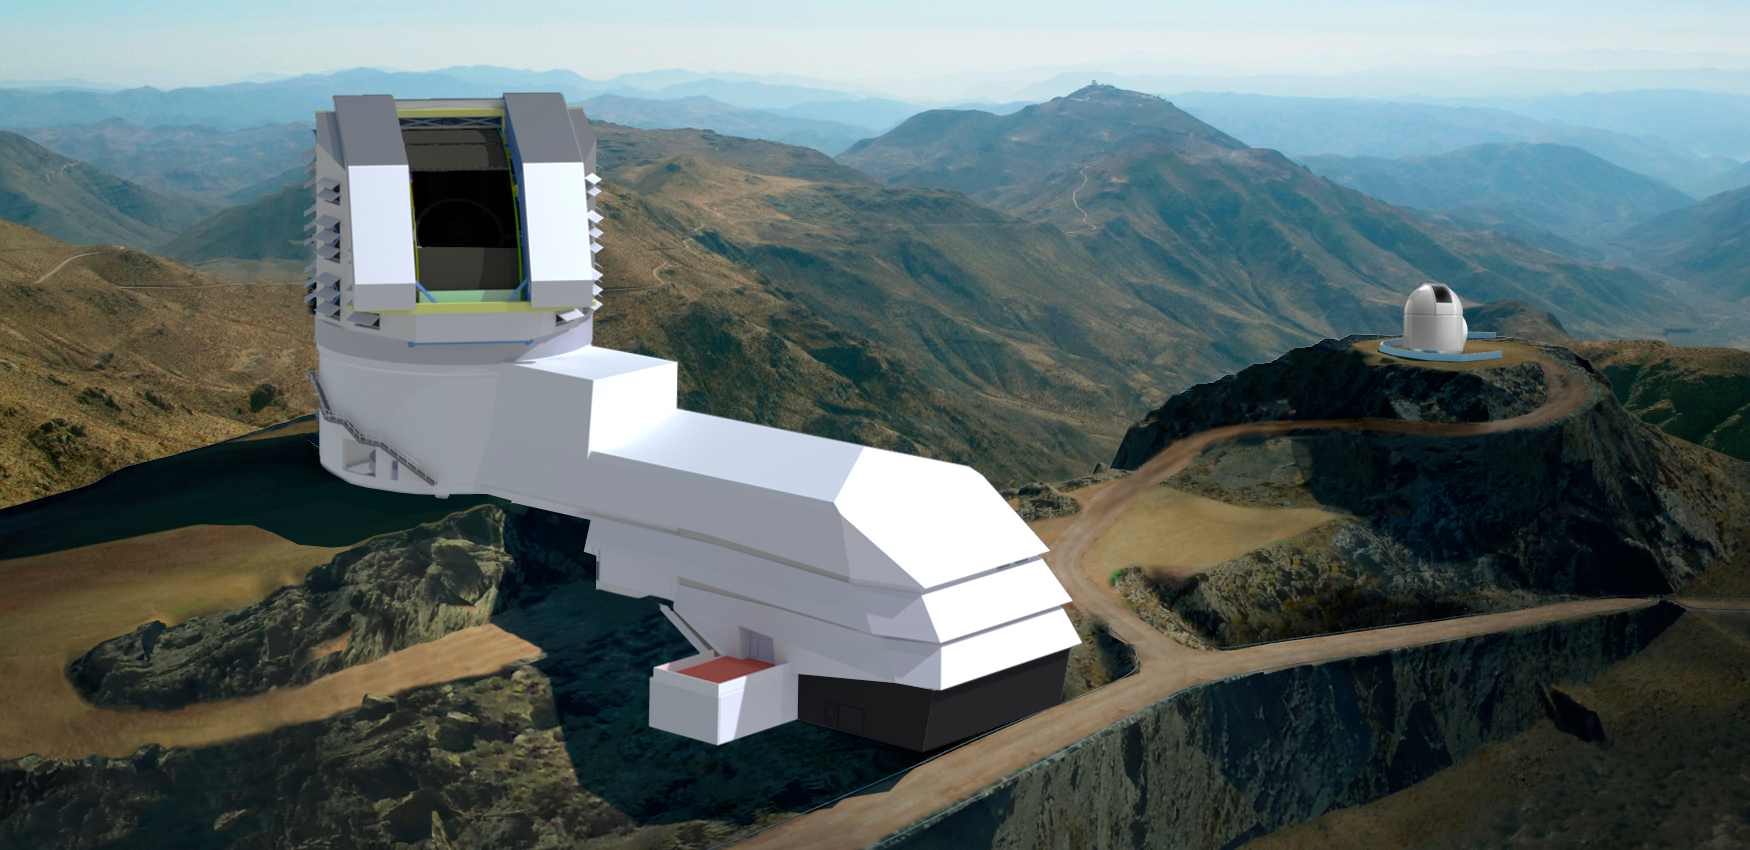

LSST and Calibration Telescope

Two renderings combine to create this image of the LSST summit facility and the Calibration Telescope, the small adjacent telescope which will be used to monitor the atmosphere.

Credit: Rubin Observatory/NSF/AURA